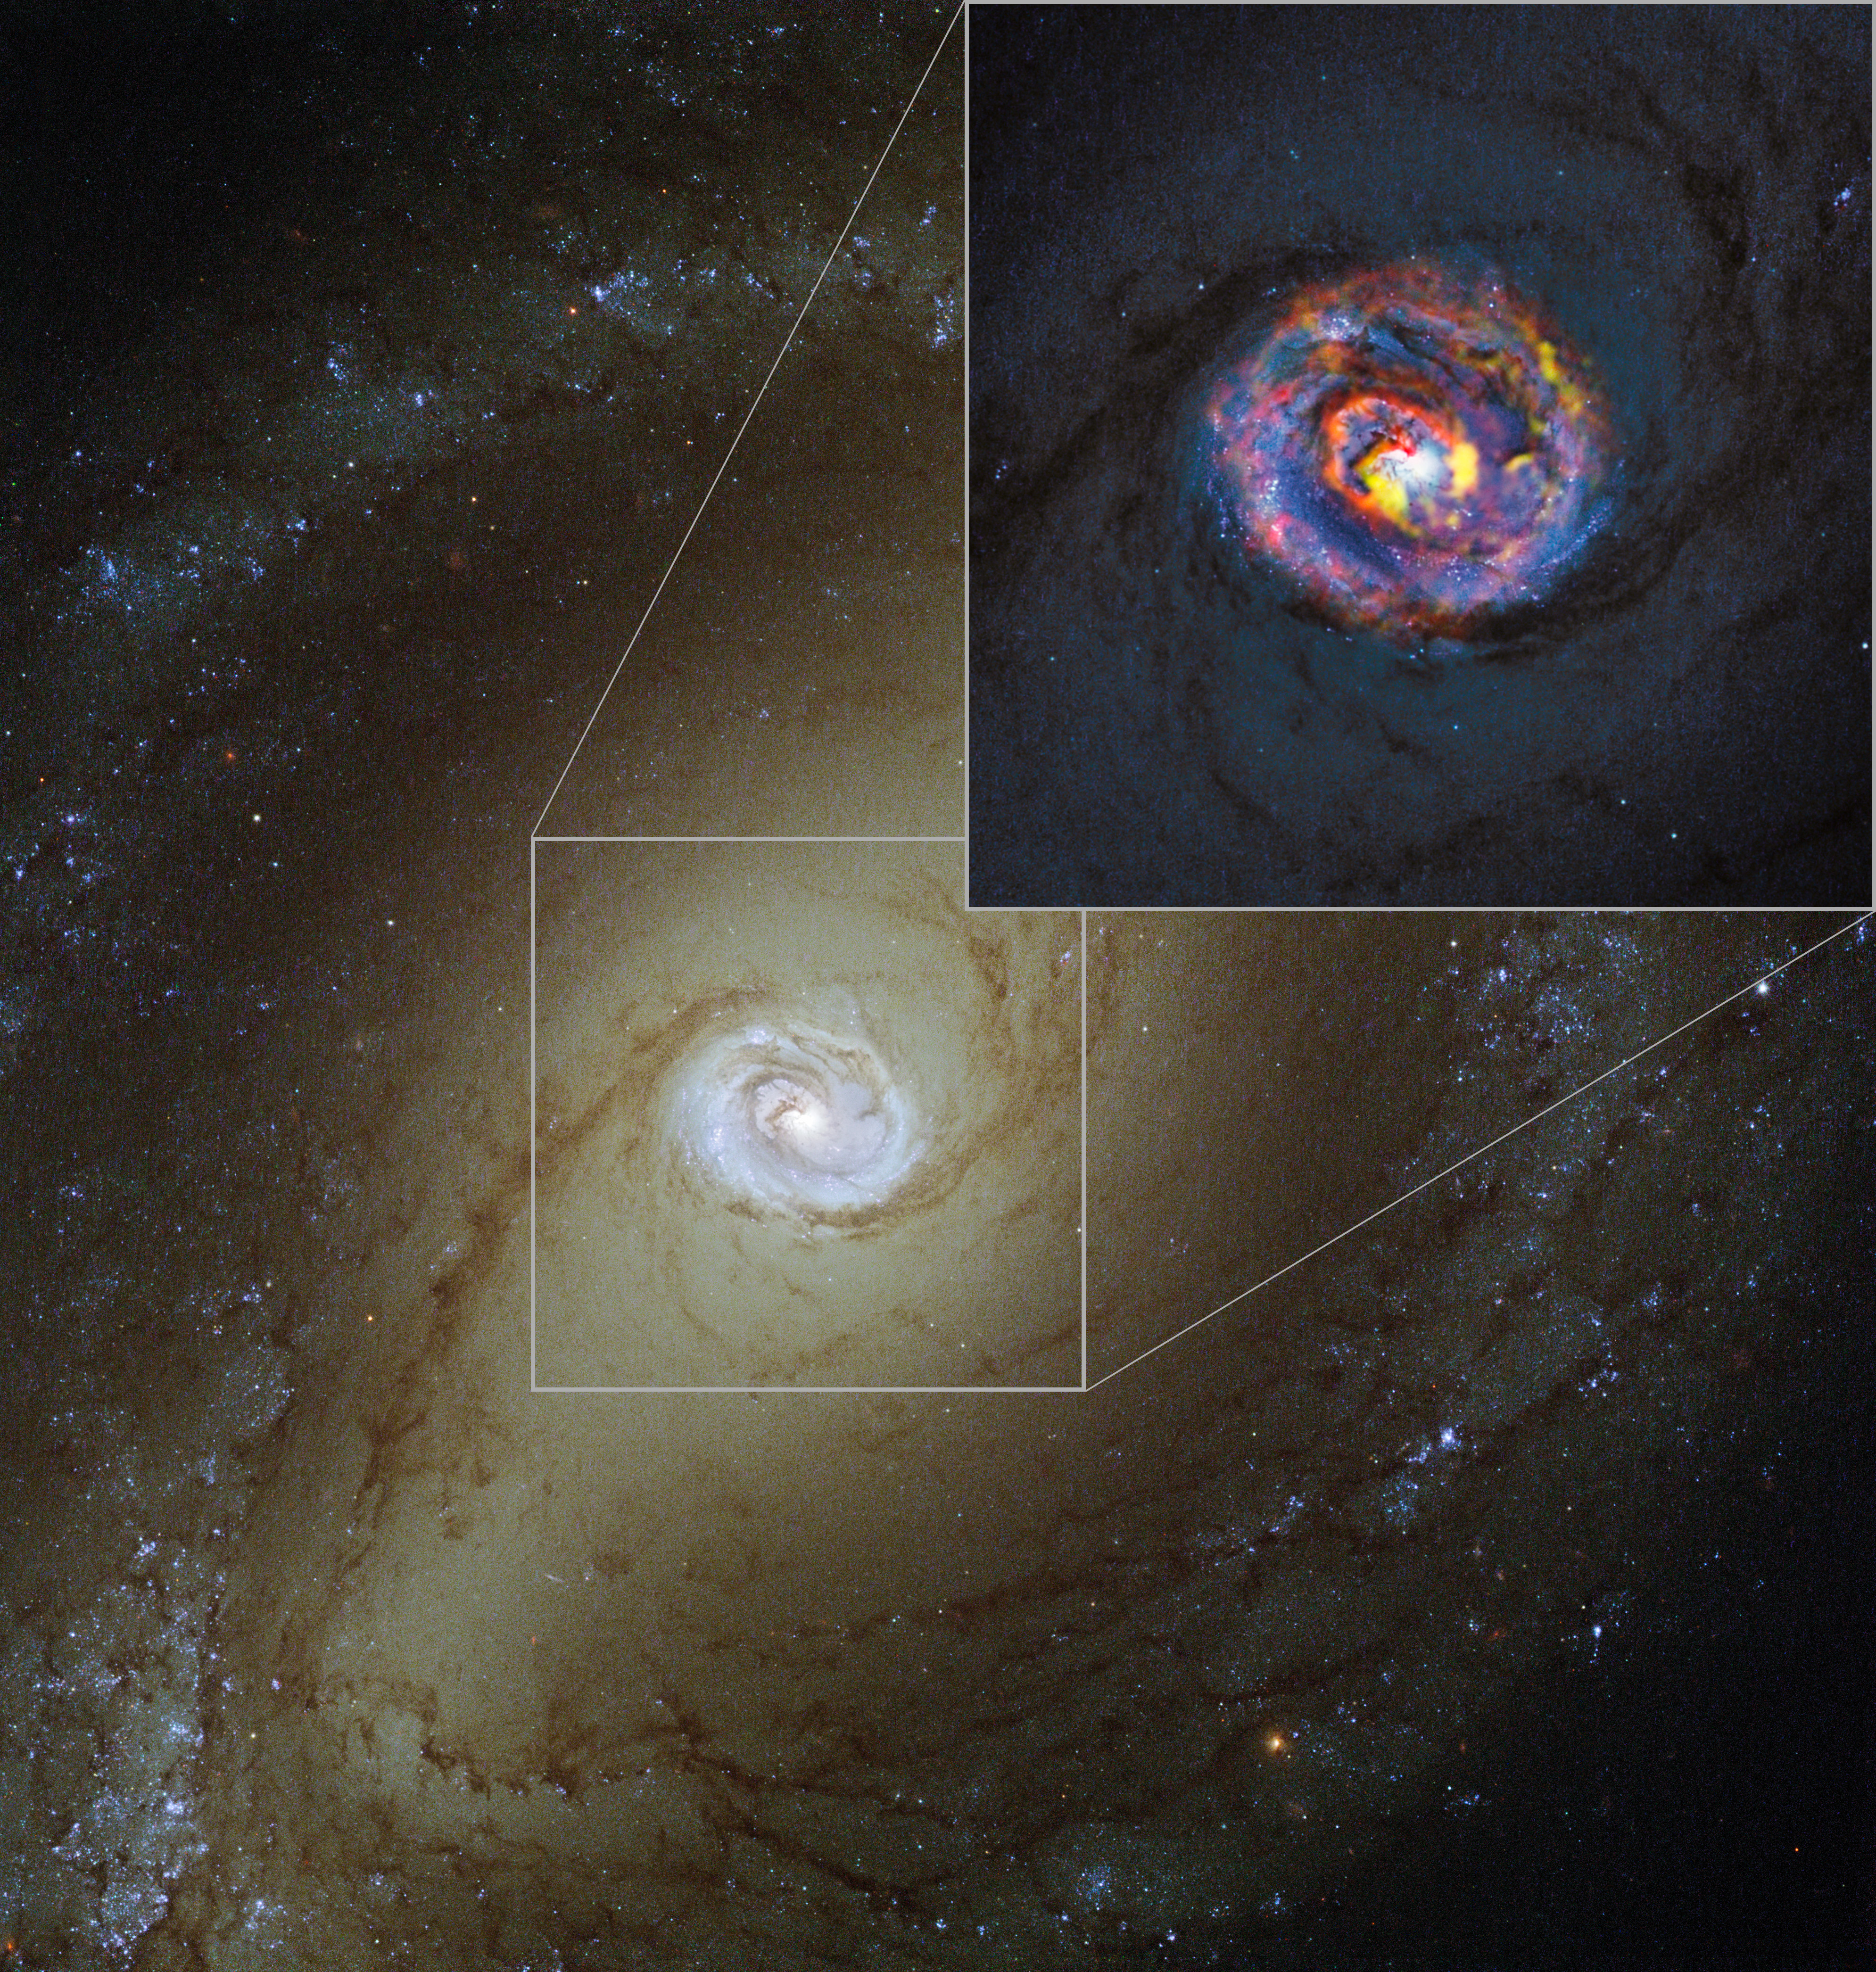

The nearby active galaxy NGC 1433 from ALMA and Hubble

The main image, showing the nearby active galaxy NGC 1433, comes from the NASA/ESA Hubble Space Telescope. The colored structures near the center shown in the insert are from recent ALMA observations that have revealed a spiral shape, as well as an unexpected outflow, for the first time.

Credit: ALMA (ESO/NAOJ/NRAO)/NASA/ESA/F. Combes